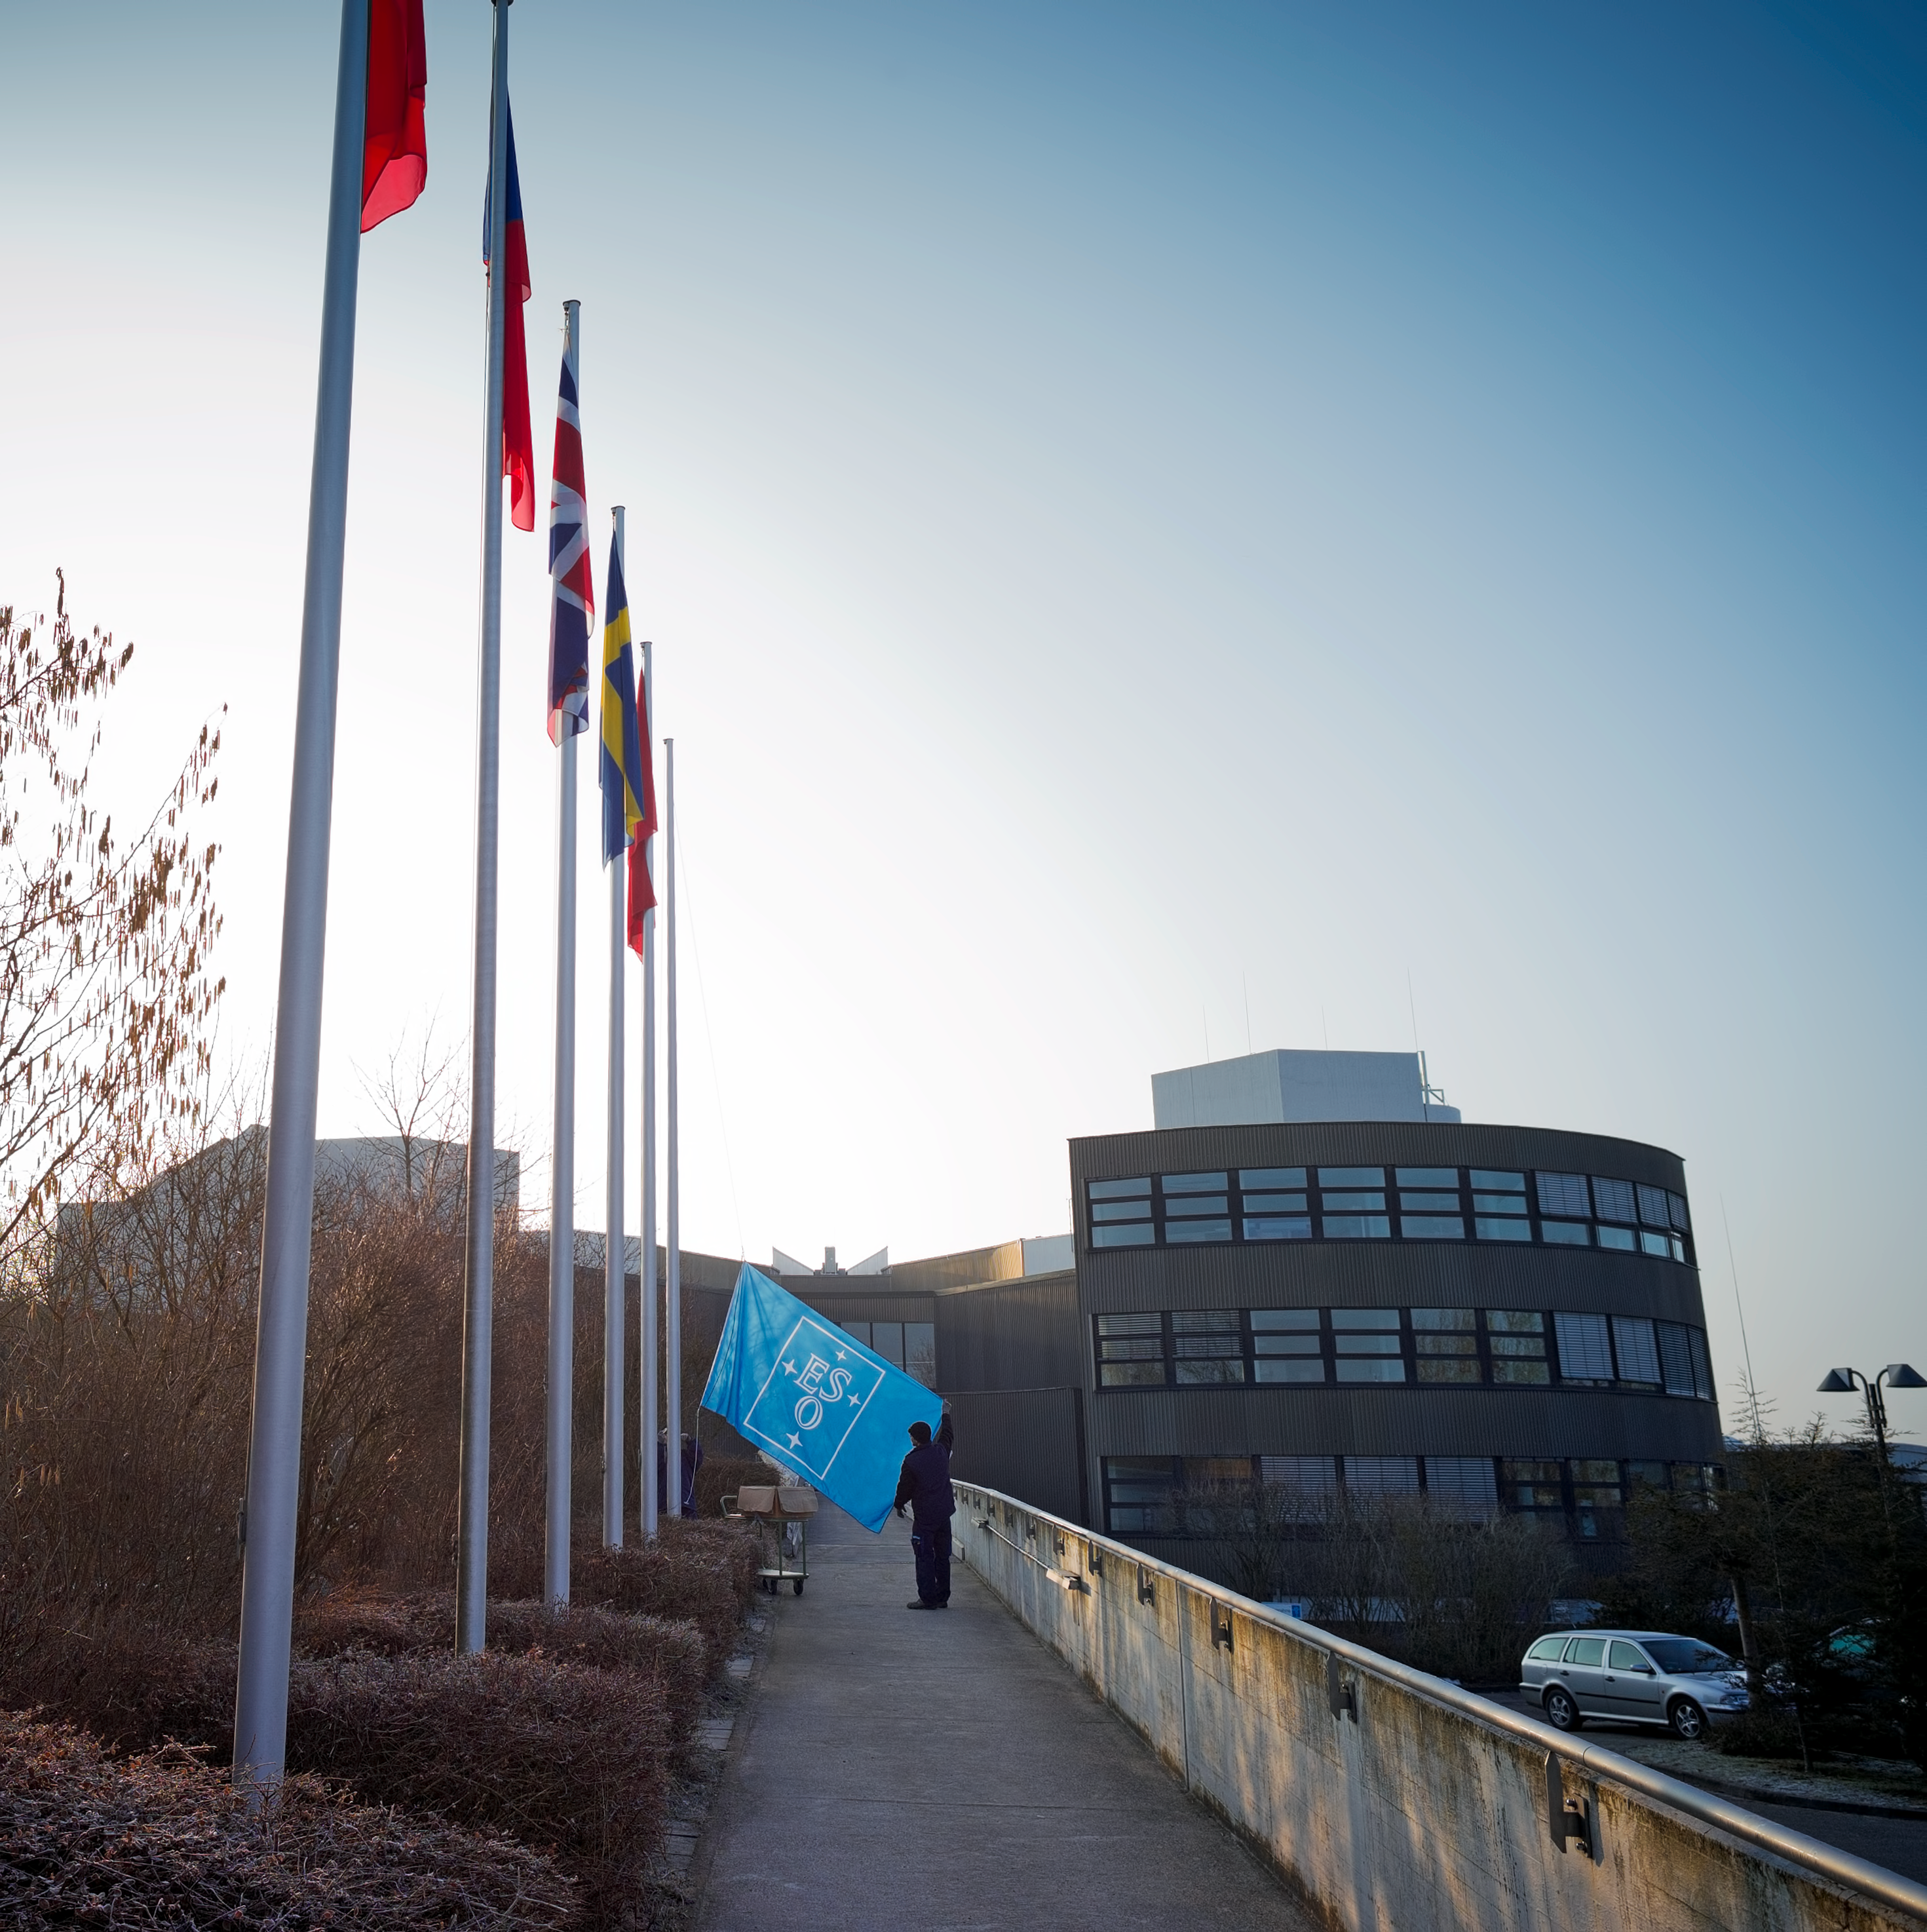

Flags at ESO Headquarters

The ESO flag is about to be hoisted at ESO’s Headquarters, next to the flags of the organisation's Member States. The ESO Headquarters are located in Garching, near Munich, Germany.

Credit: ESO